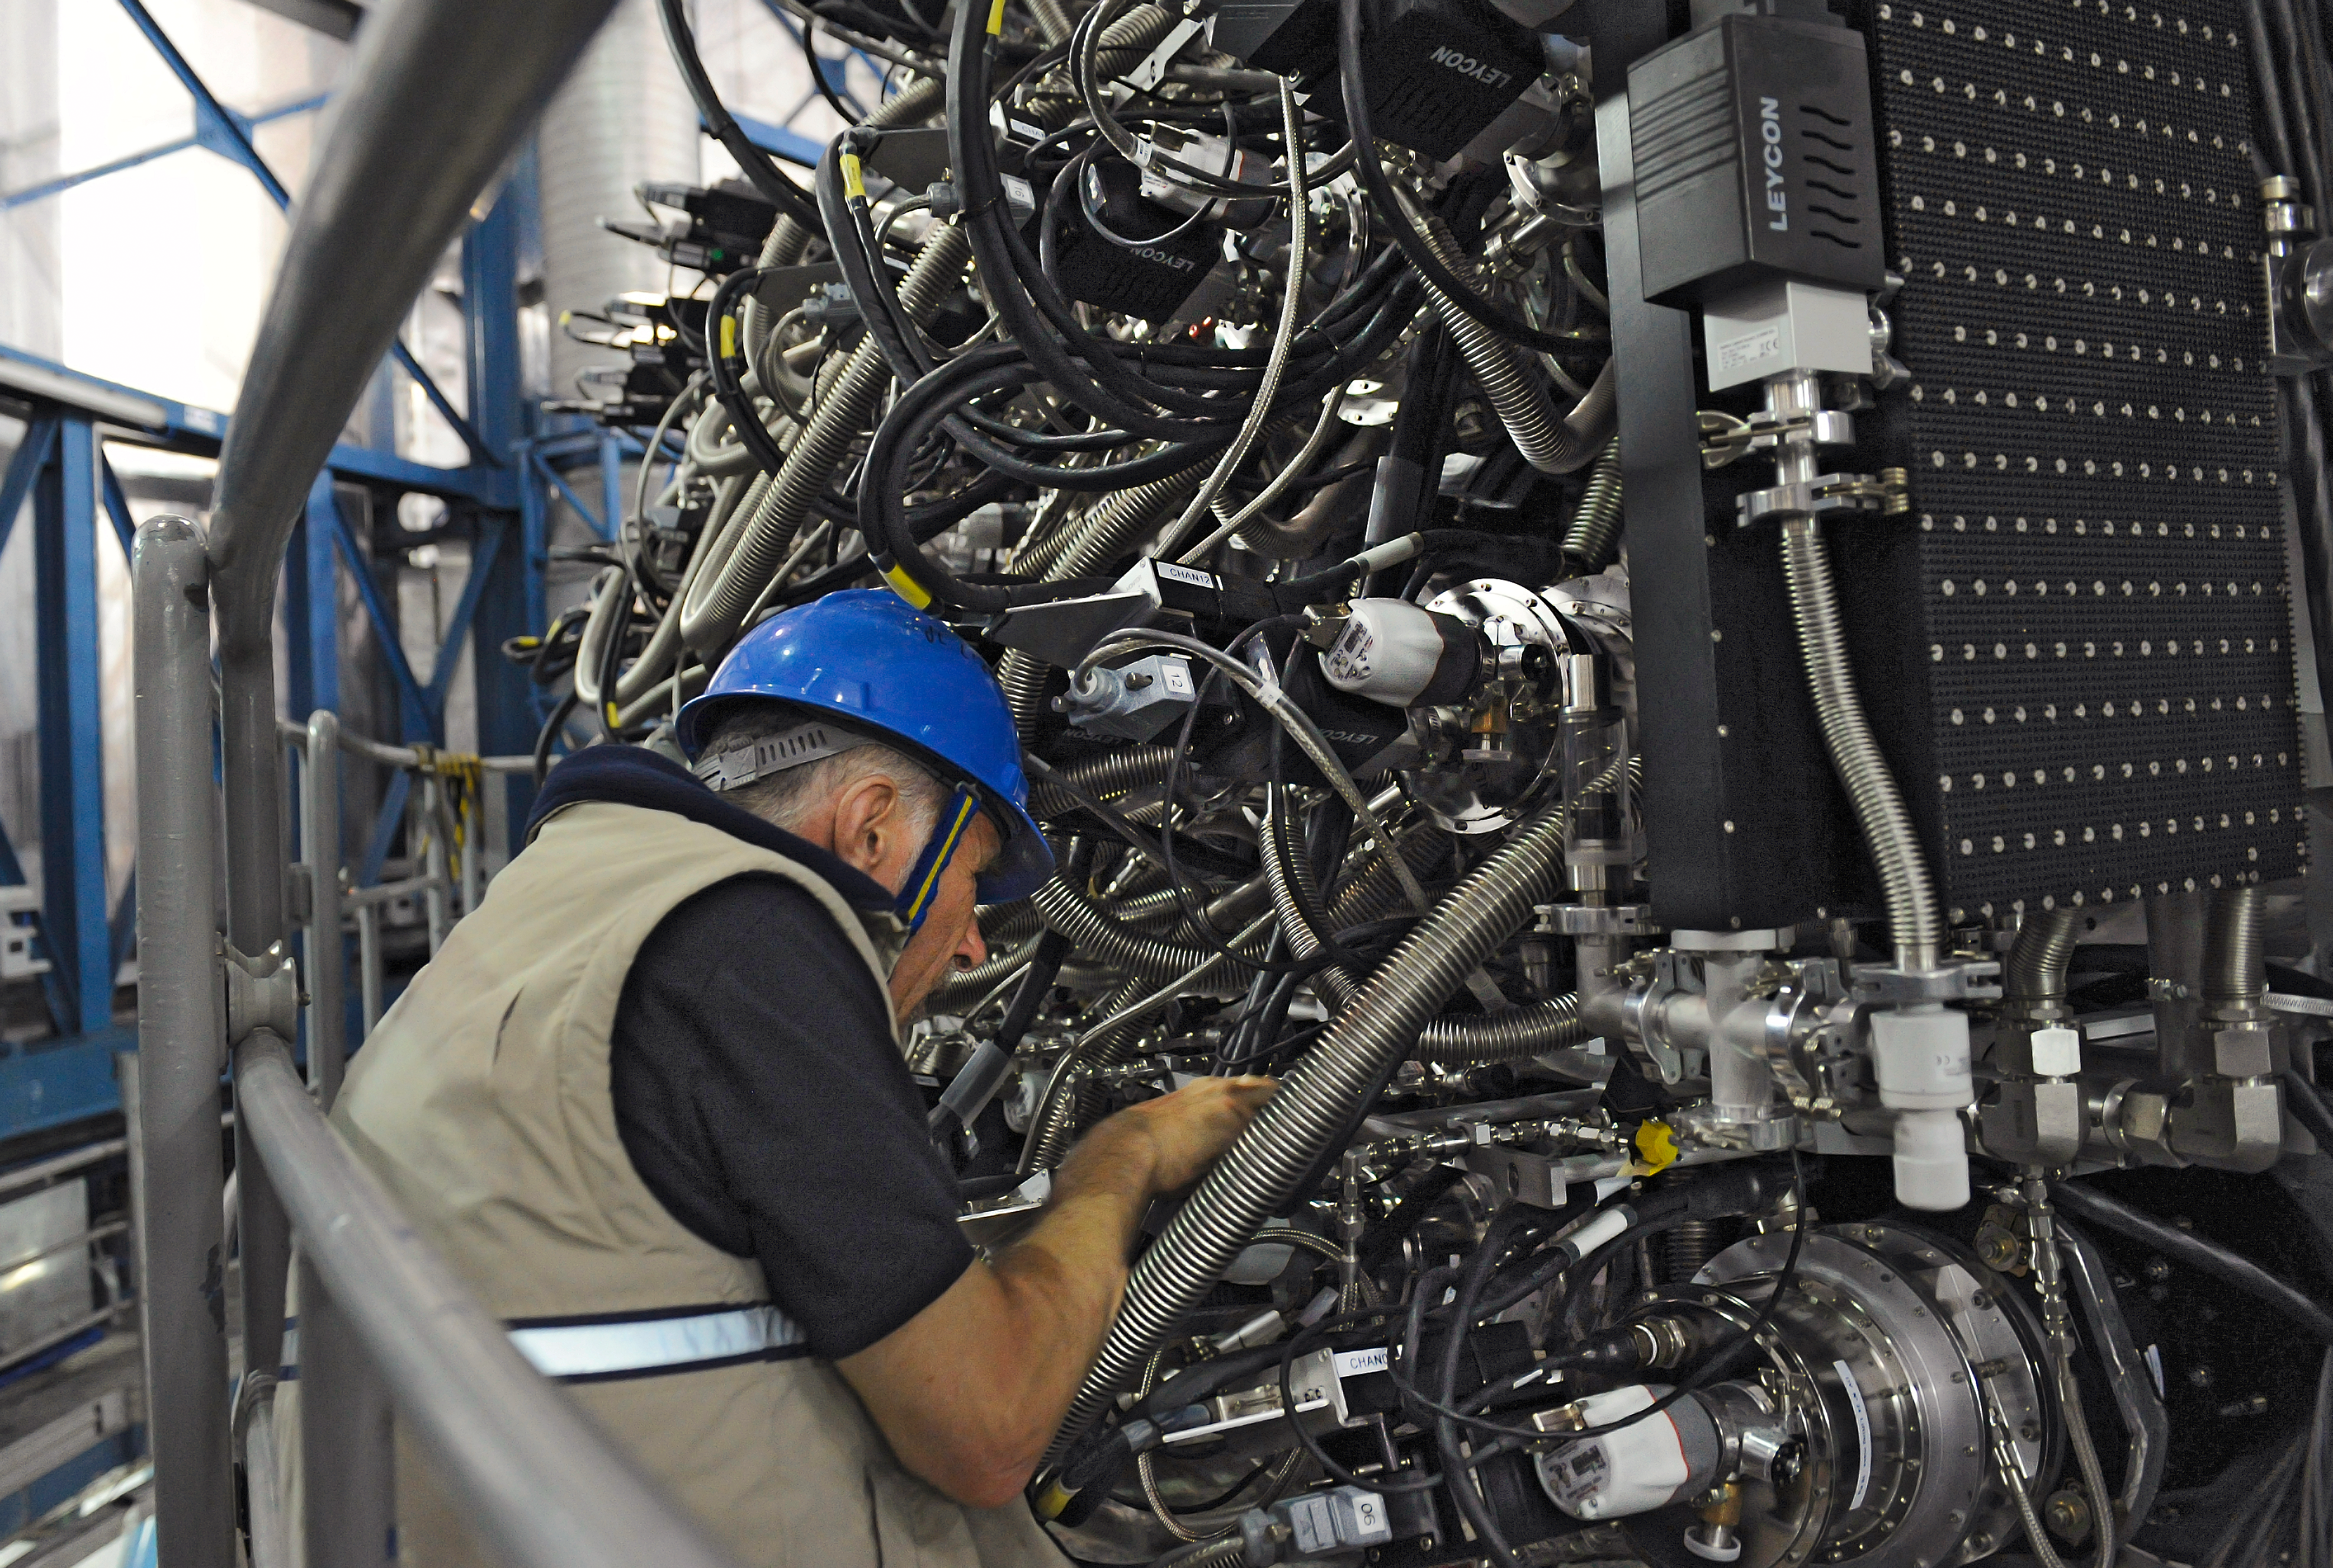

Exploring MUSE

Shown here is an engineer at work on MUSE, the Multi Unit Spectroscopic Explorer – a second generation instrument in development for the Very Large Telescope (VLT) of the European Southern Observatory (ESO).

Credit: ESO